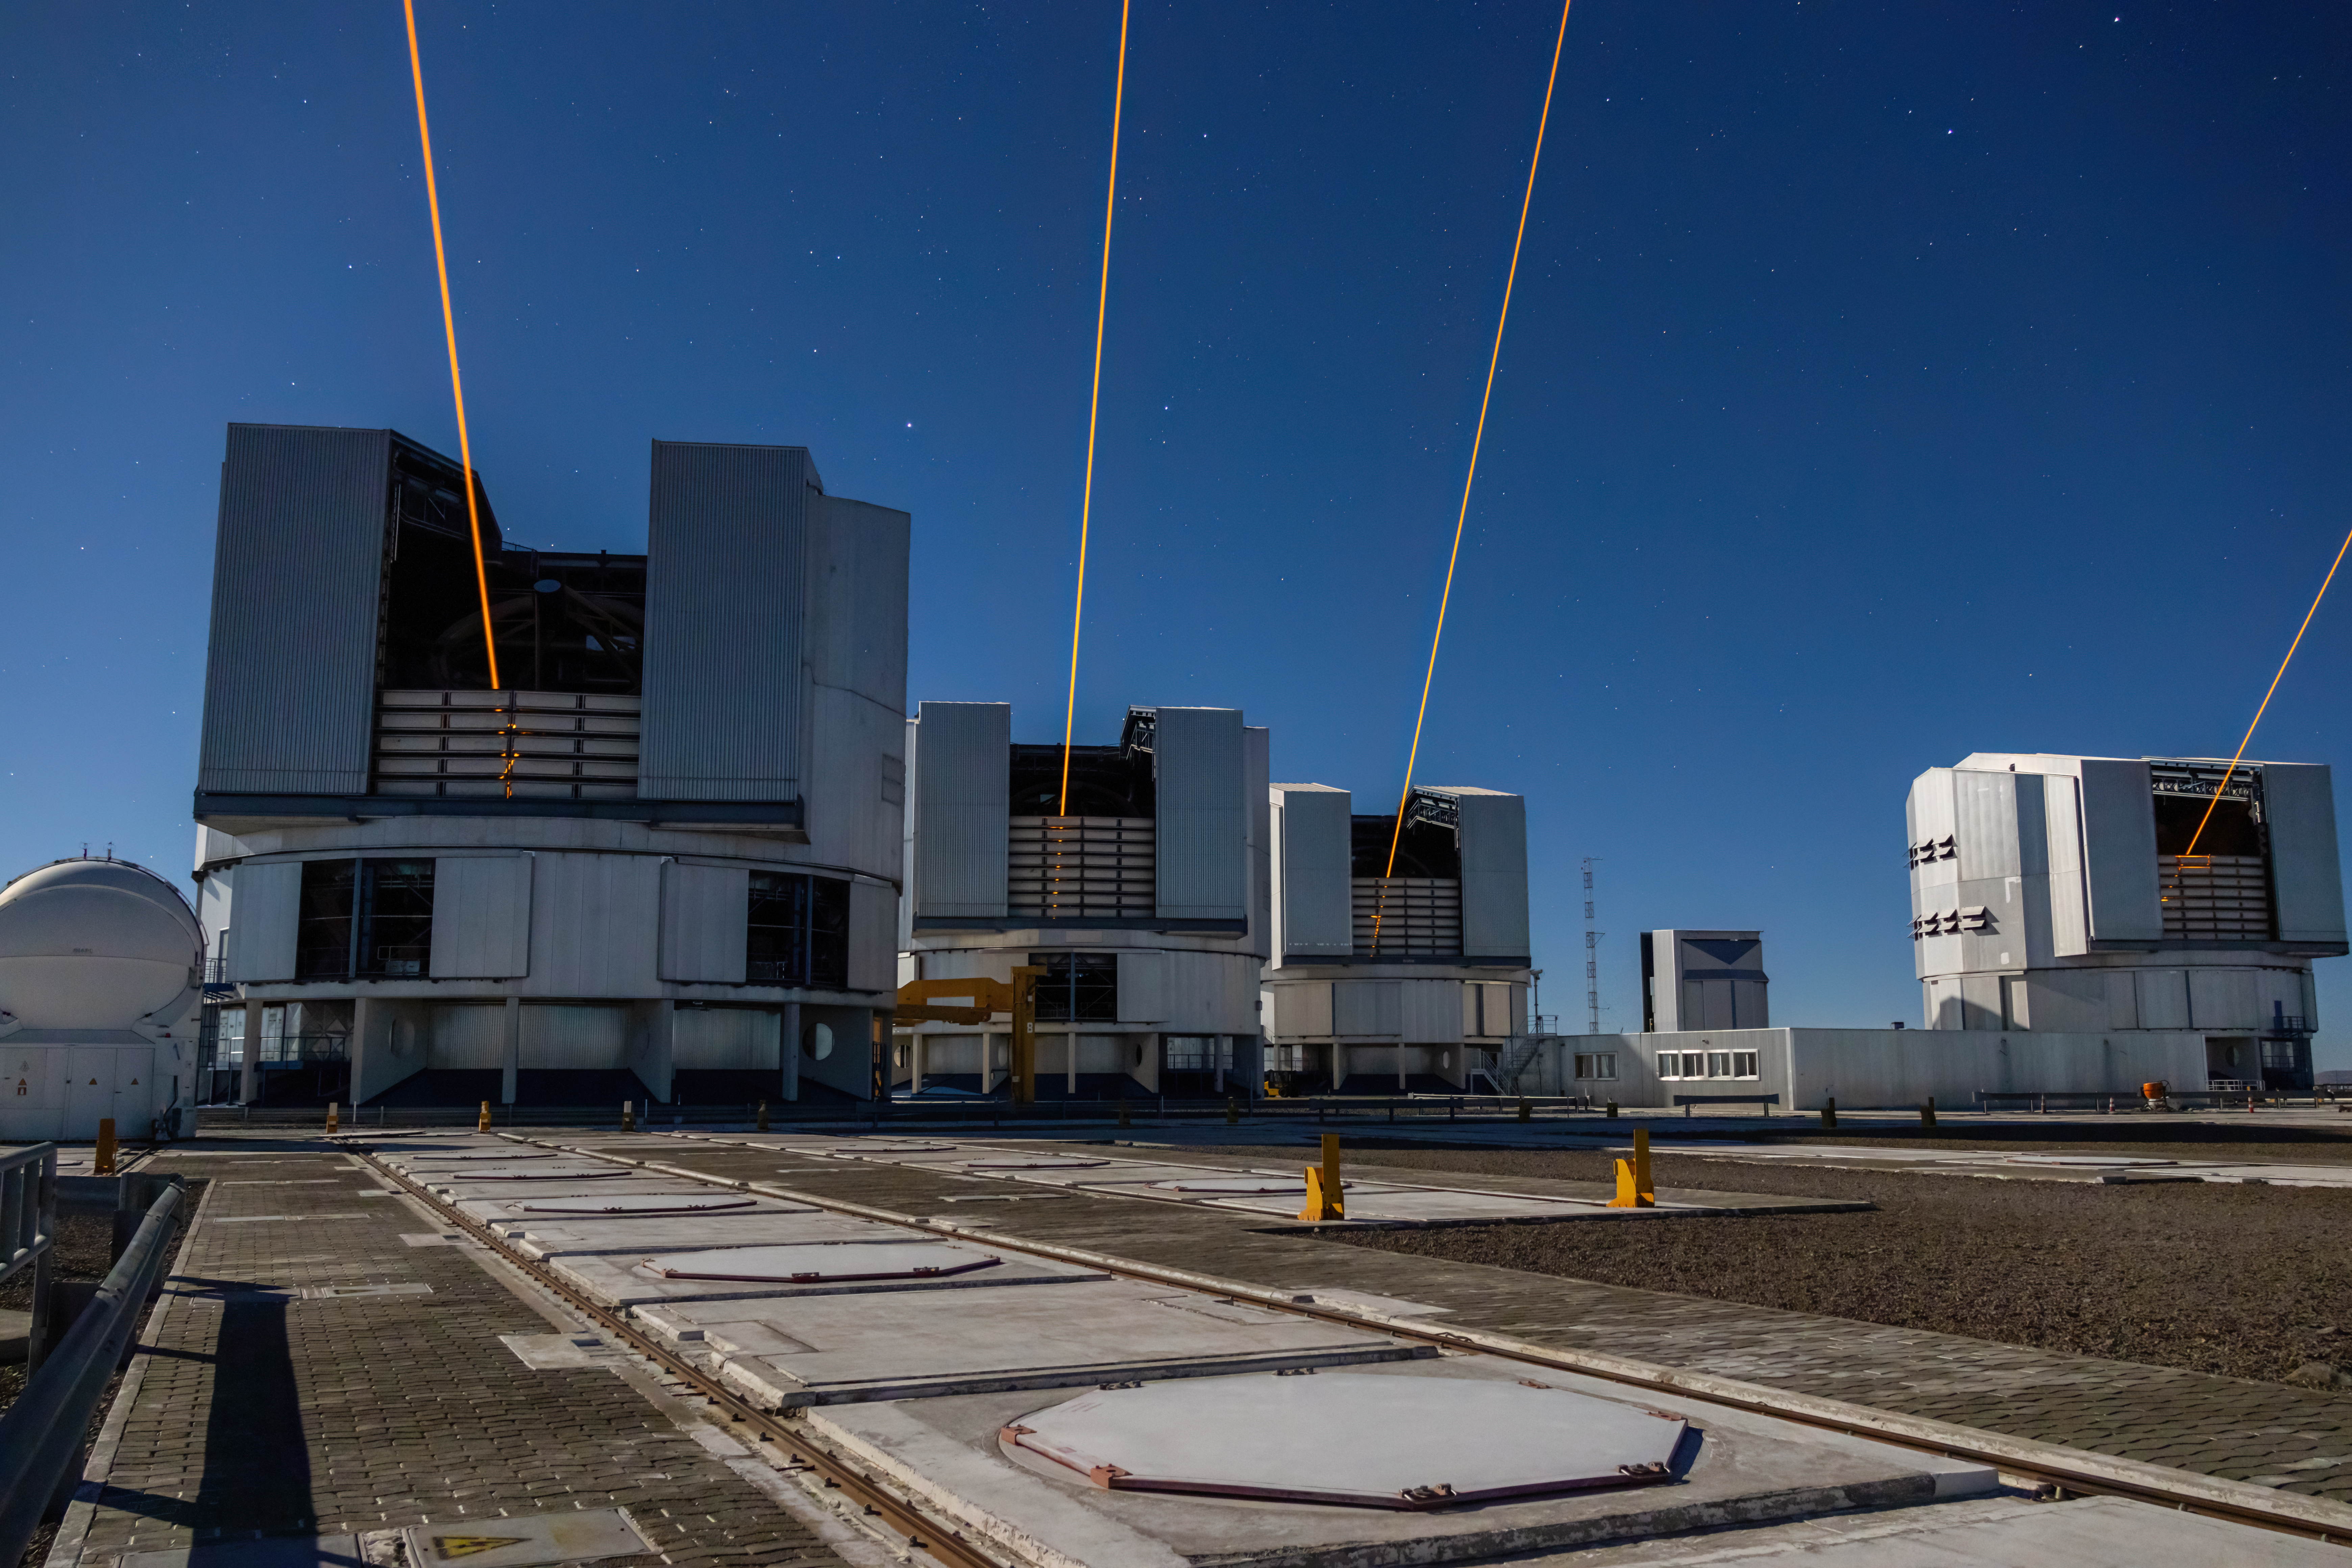

Closer view of the four lasers for the VLTI

This photograph shows four lasers at ESO’s Paranal Observatory, each one launched from one of the four eight-metre telescopes on site. The launch of these lasers represents a significant milestone for ESO’s Very Large Telescope Interferometer (VLTI), which combines light from these eight-metre telescopes, and the GRAVITY+ project — a large and complex upgrade to the VLTI. With the installation of a laser at each of the eight-metre telescopes, a bright ‘fake’ star is created 90 km above Earth’s surface by each laser, enabling the correction of atmospheric blur anywhere on the sky. This unlocks the whole southern sky to the VLTI and enhances the observing power dramatically.

This long-exposure photograph was taken in early November by ESO astronomer Anthony Berdeu.

Credit: A. Berdeu/ESO